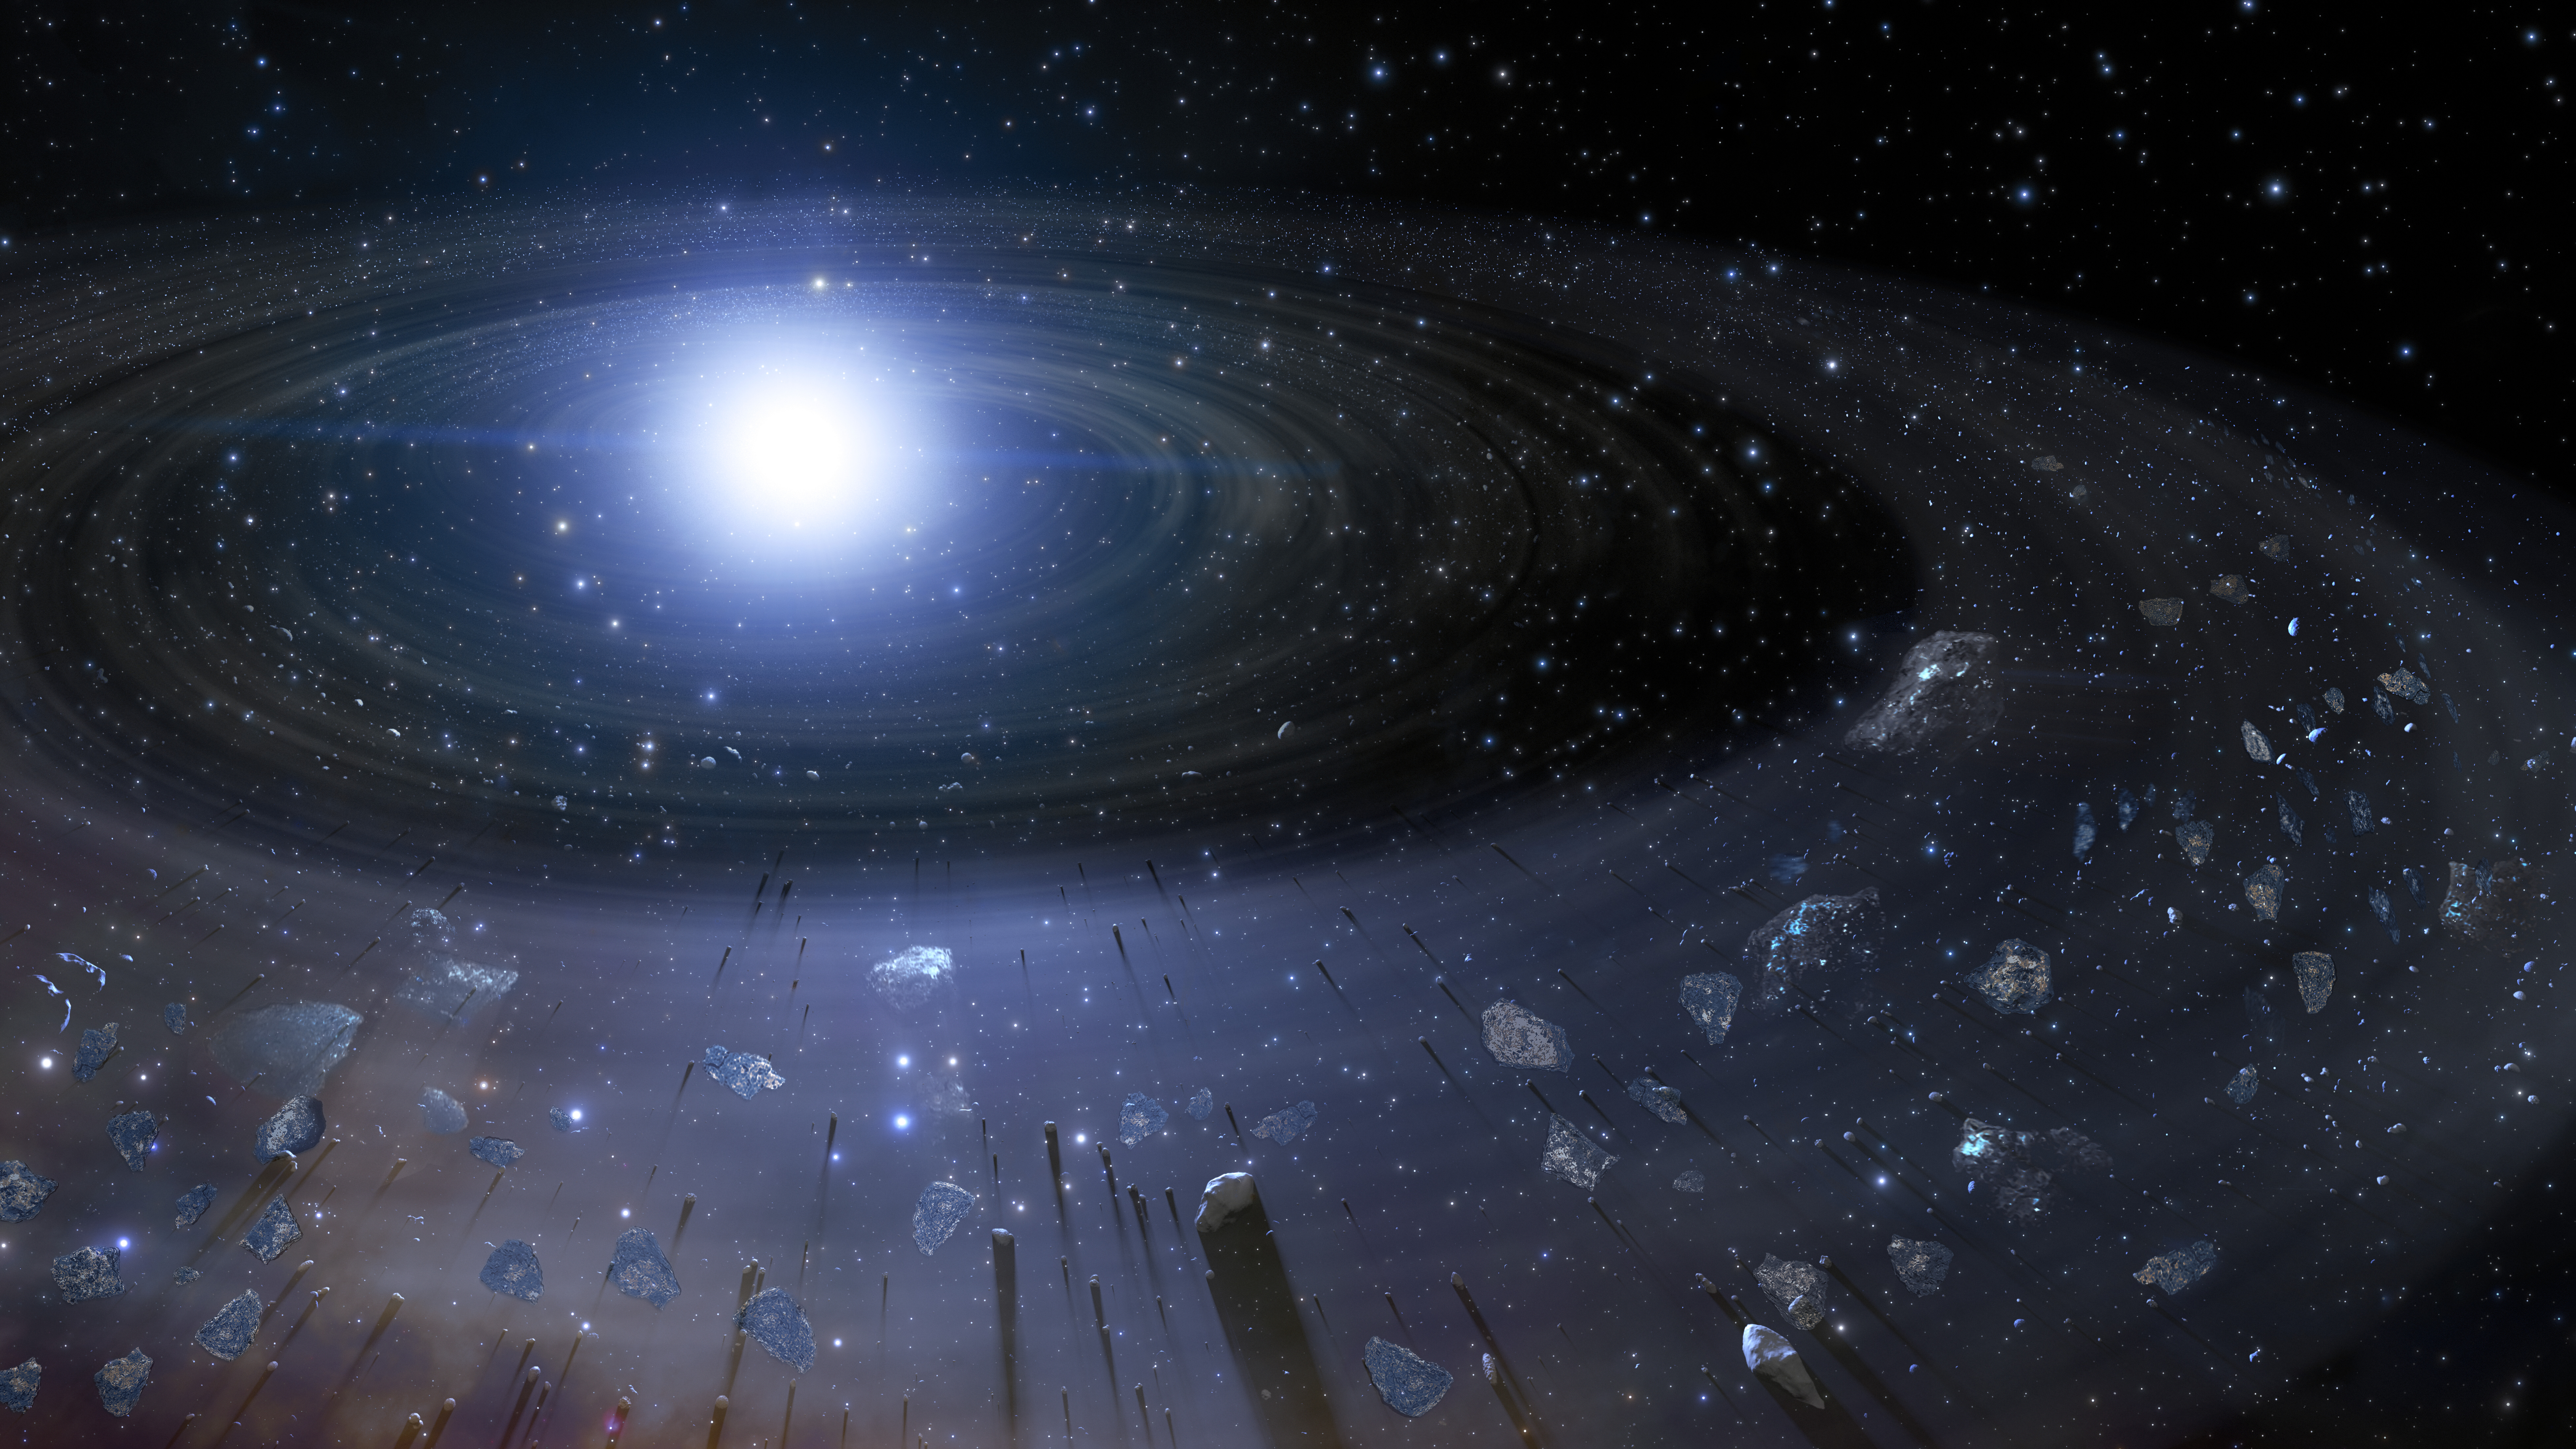

Illustration of Rocky Debris around a White Dwarf

Rocky debris, the pieces of a former rocky planet that has broken up, spiral inward toward a white dwarf in this illustration. Studying the atmospheres of white dwarfs that have been “polluted” by such debris, a NOIRLab astronomer and a geologist have identified exotic rock types that do not exist in our Solar System. The results suggest that nearby rocky exoplanets must be even stranger and more diverse than previously thought.

Credit: NOIRLab/NSF/AURA/J. da Silva Image processing: M. Zamani and M. Kosari (NSF NOIRLab)